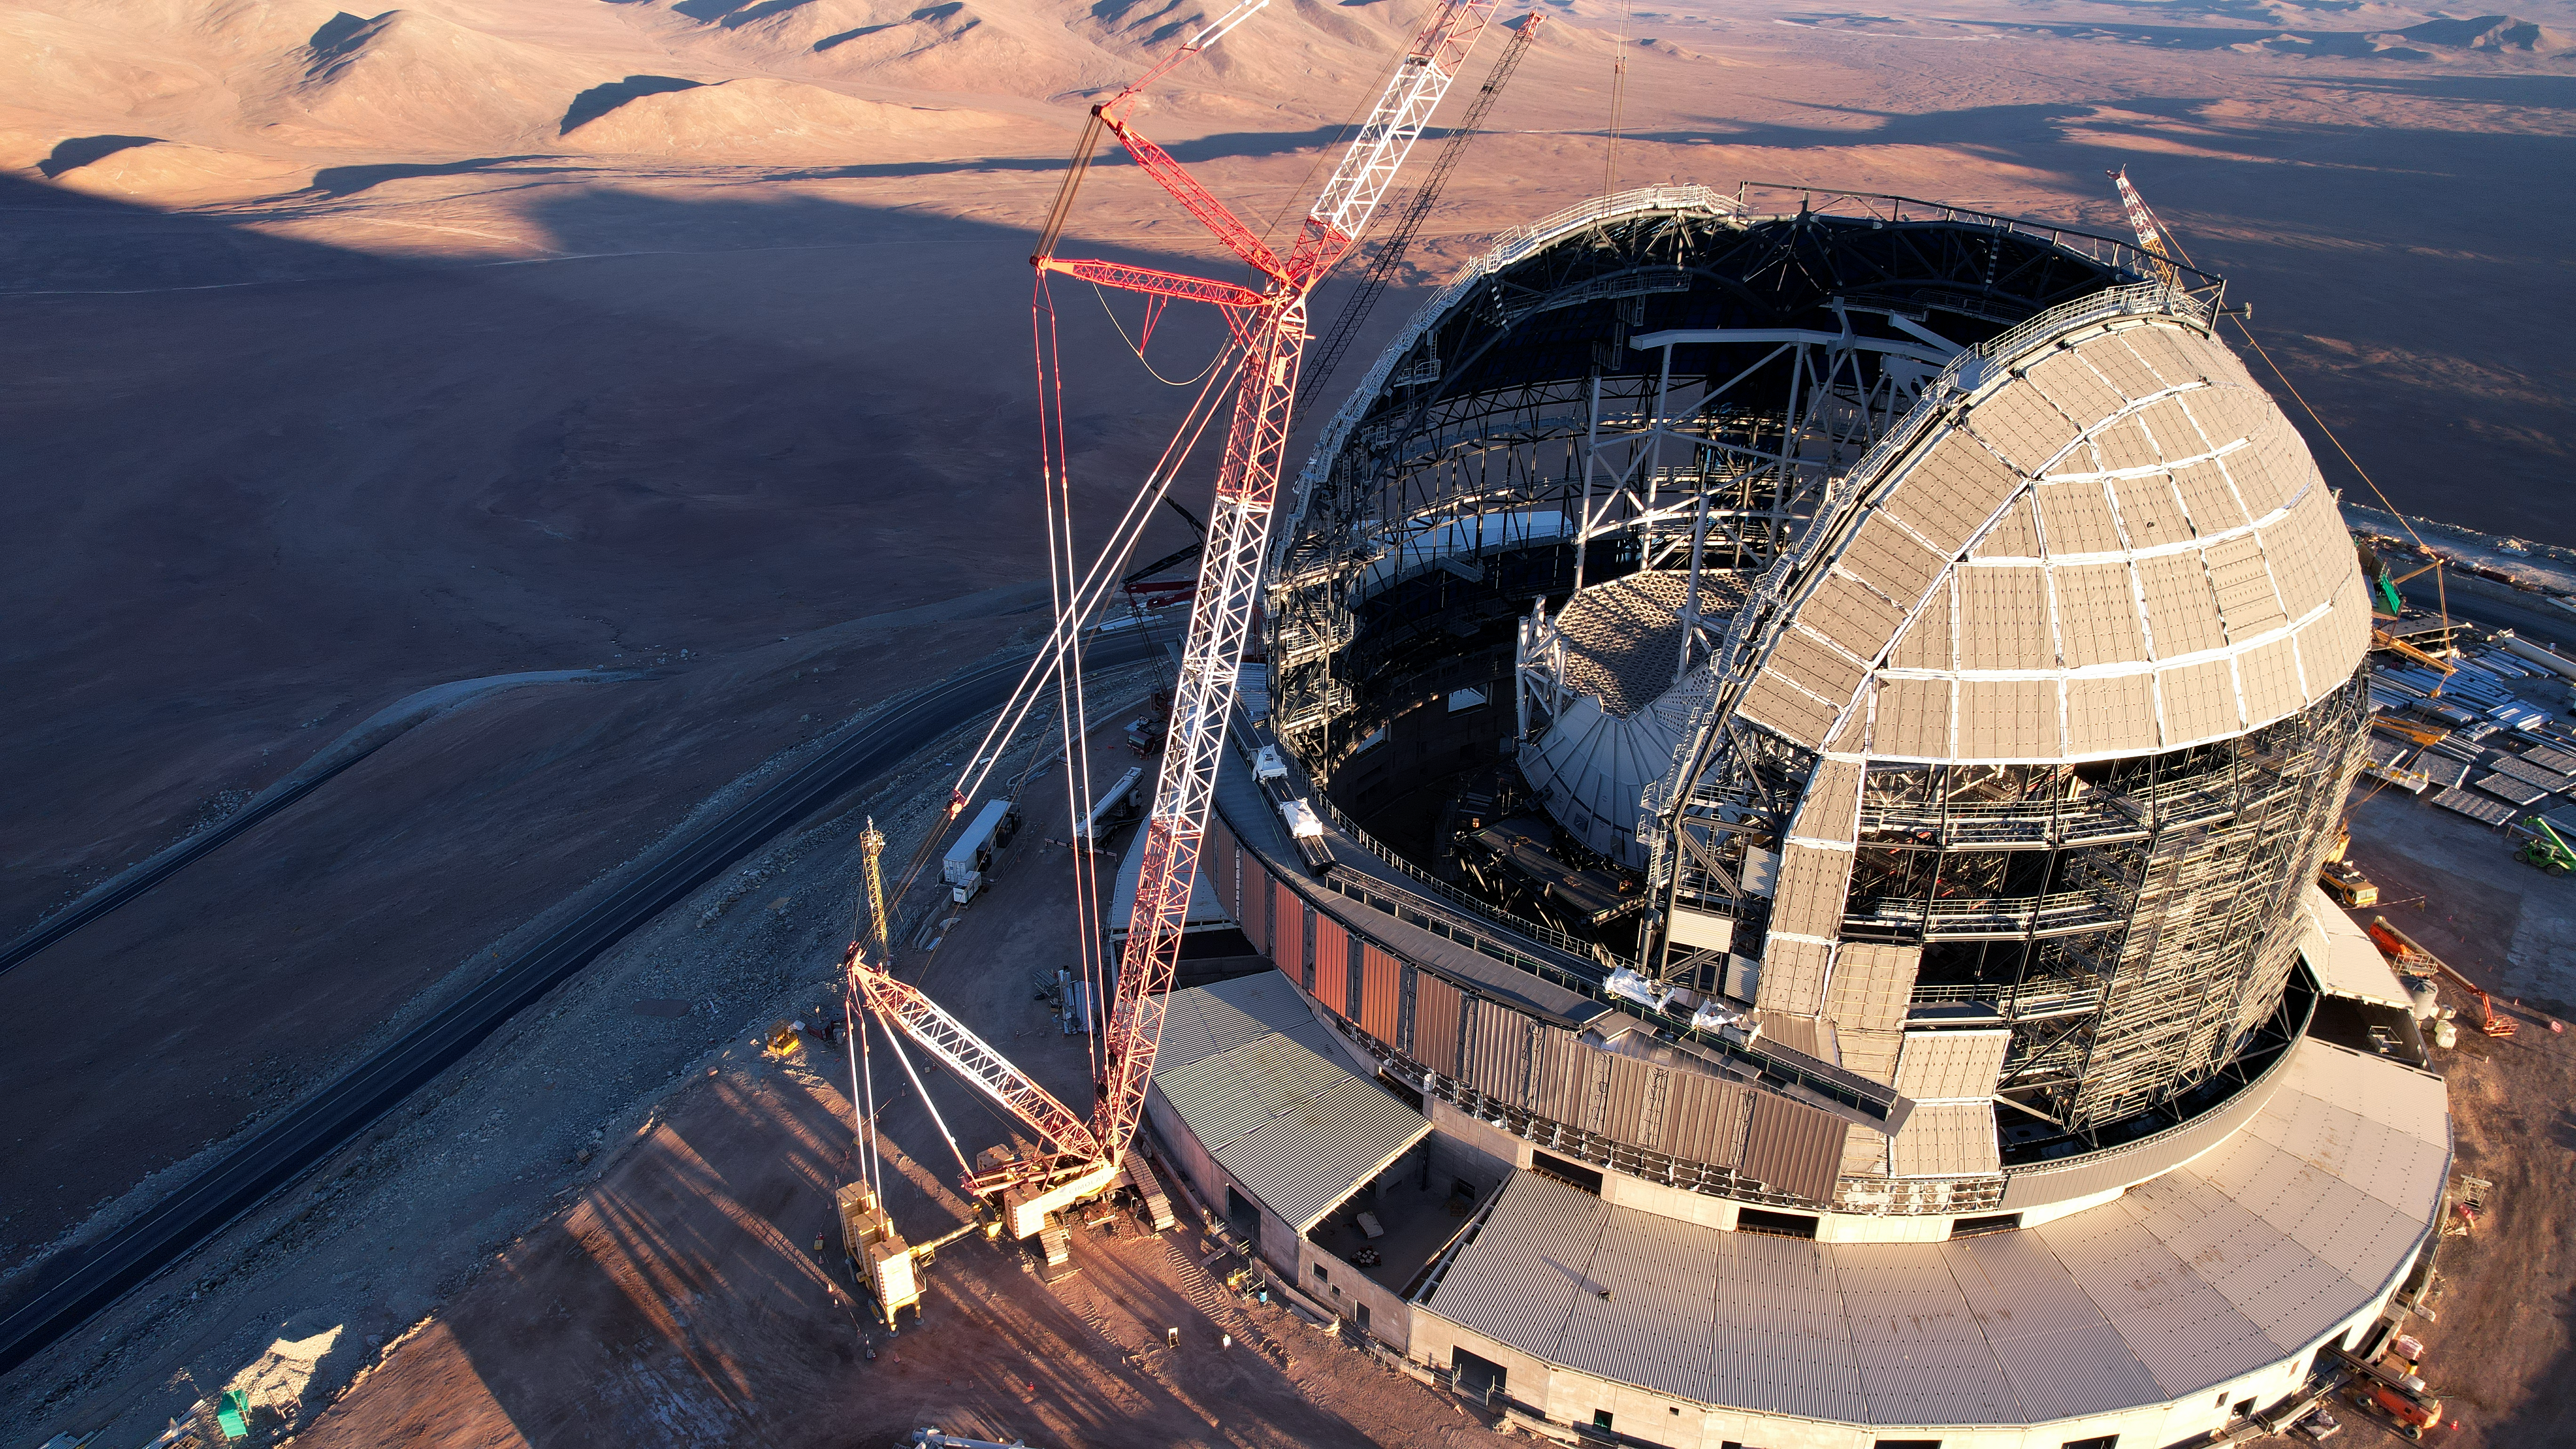

The cranes of the ELT

Almost as tall as the Big Ben, larger than Rome's Colosseum... the Extremely Large Telescope (ELT) is truly a massive building. A crane is seen here transporting many of the necessary materials. Some of the numbers for the materials used in the ELT include: 10000 tonnes of steel, 30 million bolts or 500 km of cables. Even compared to other large telescopes, the ELT is a one-of-a-kind.

Credit: ESO/G. Vecchia